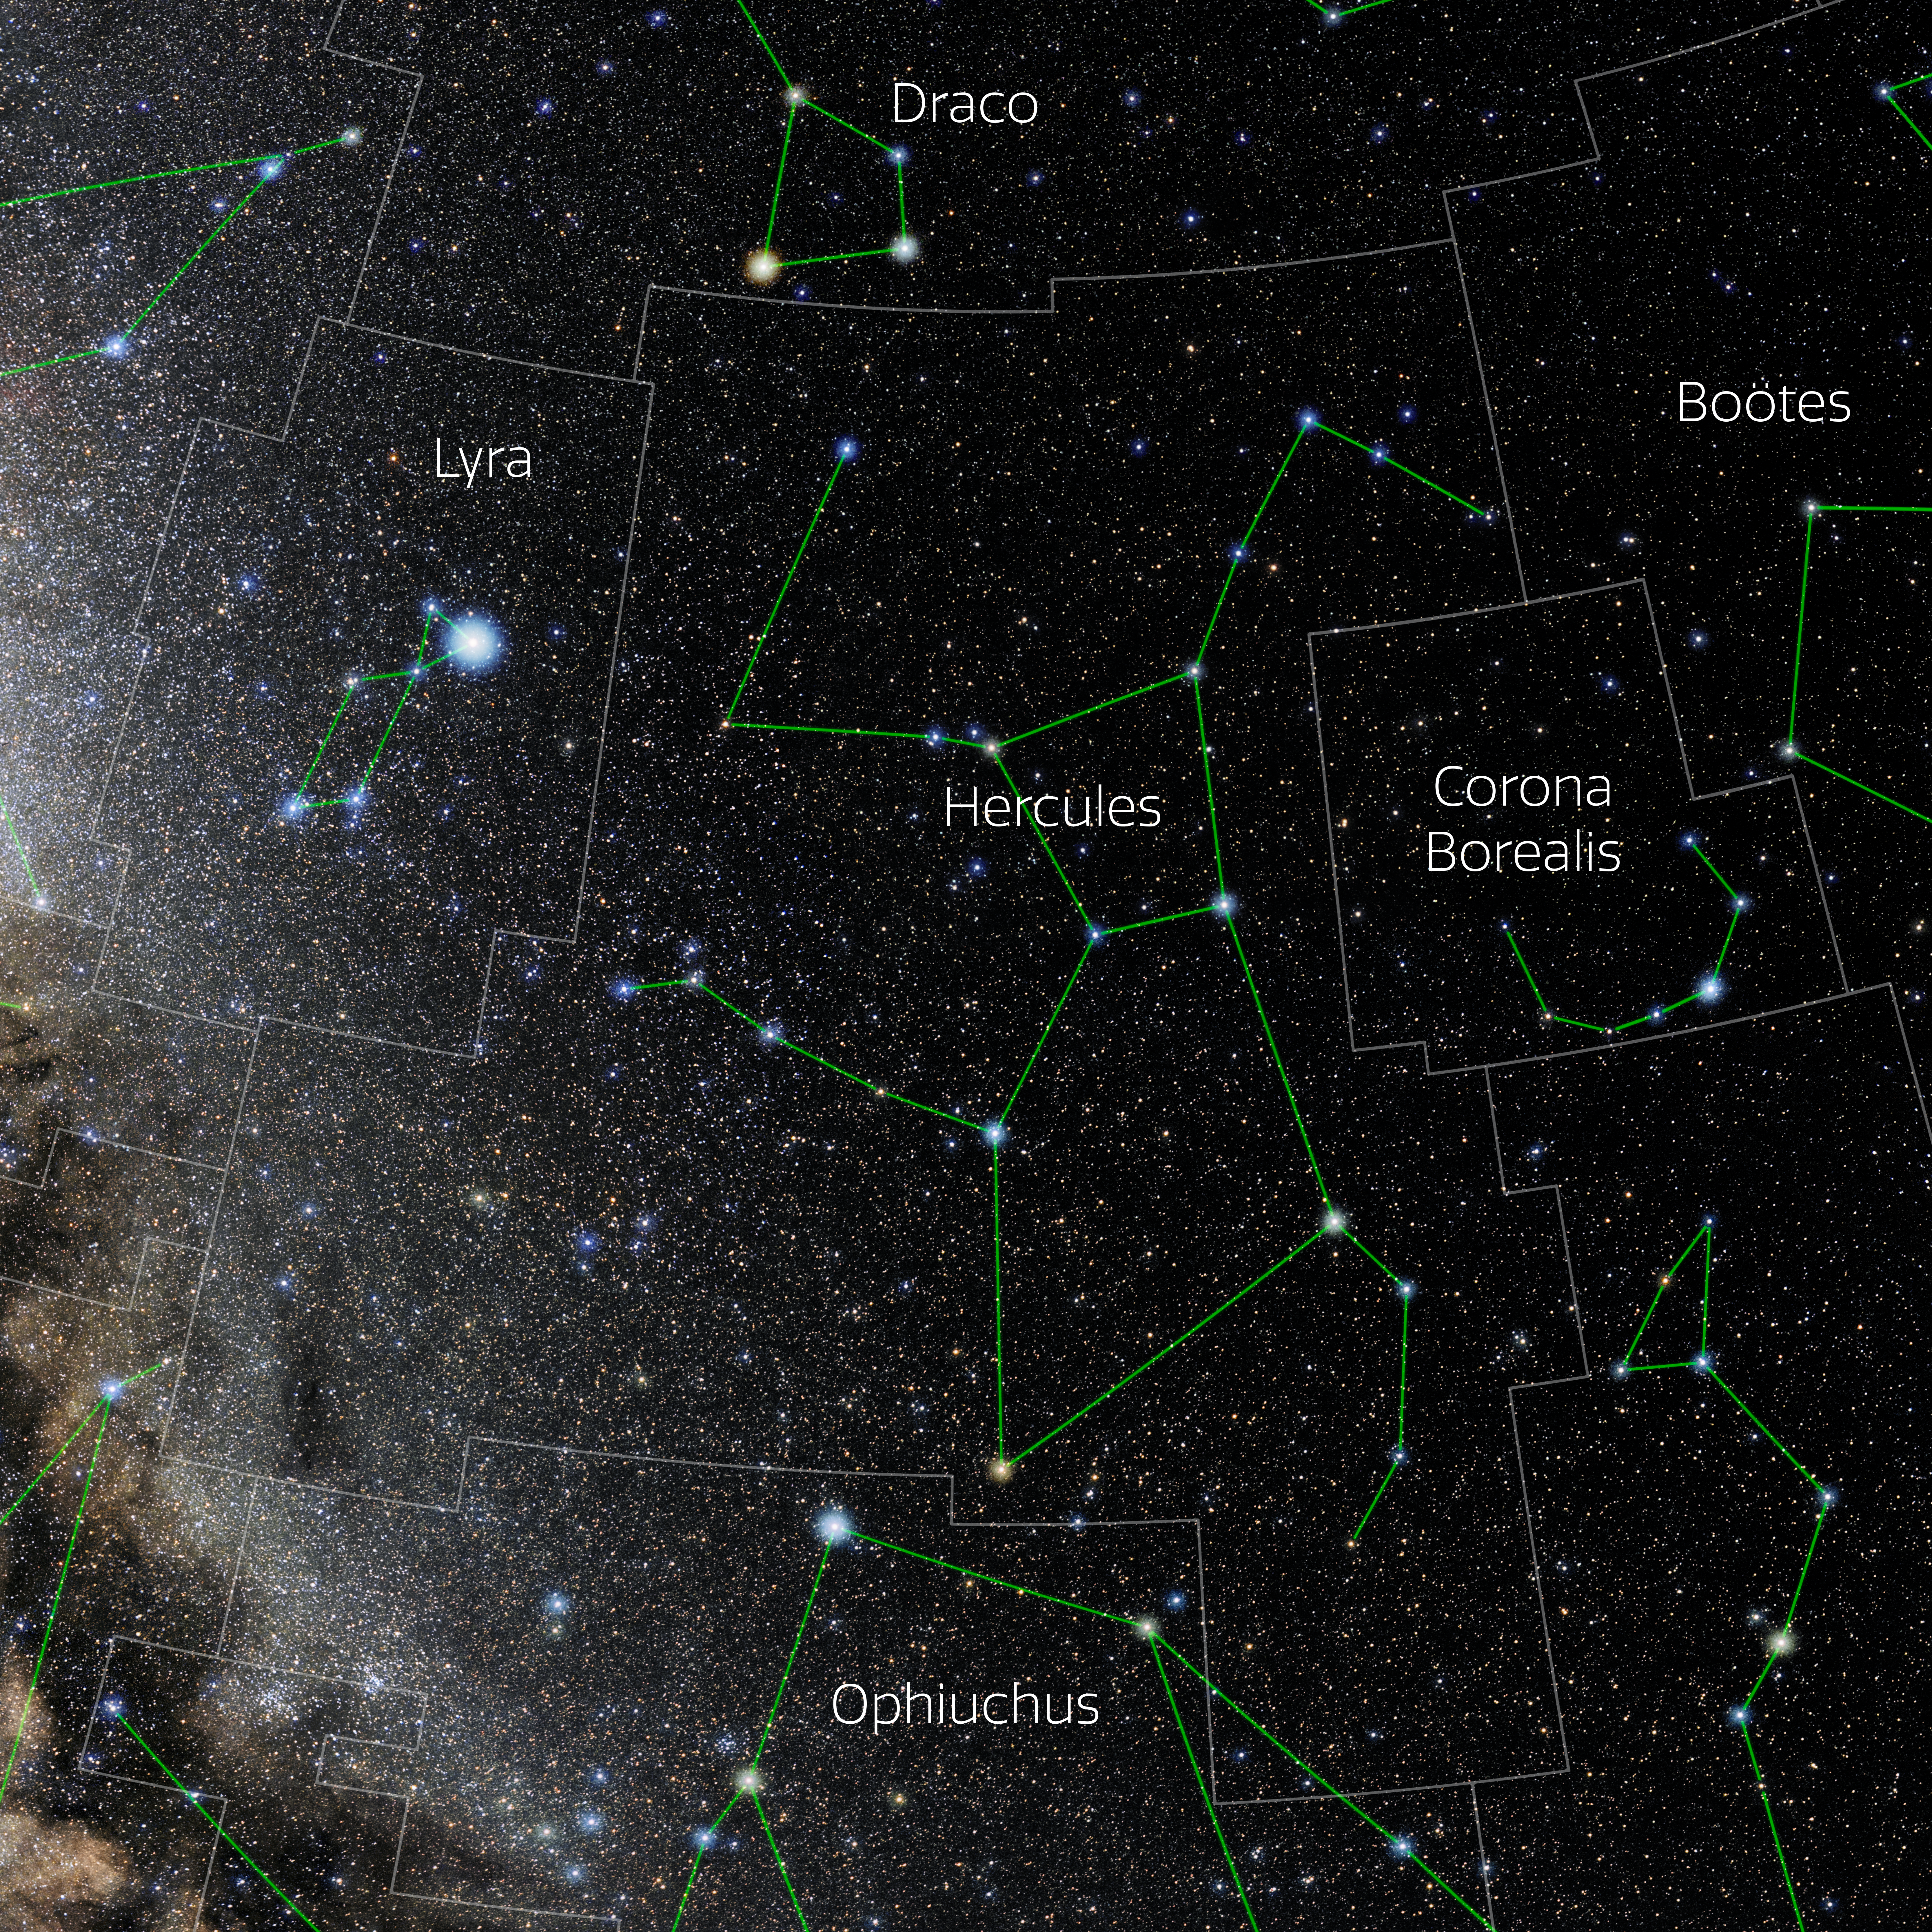

Hercules (Annotated)

Photo of the constellation Hercules with annotations from IAU and Sky & Telescope. Here is the non-annotated version.

Credit: E. Slawik/NOIRLab/NSF/AURA/M. Zamani